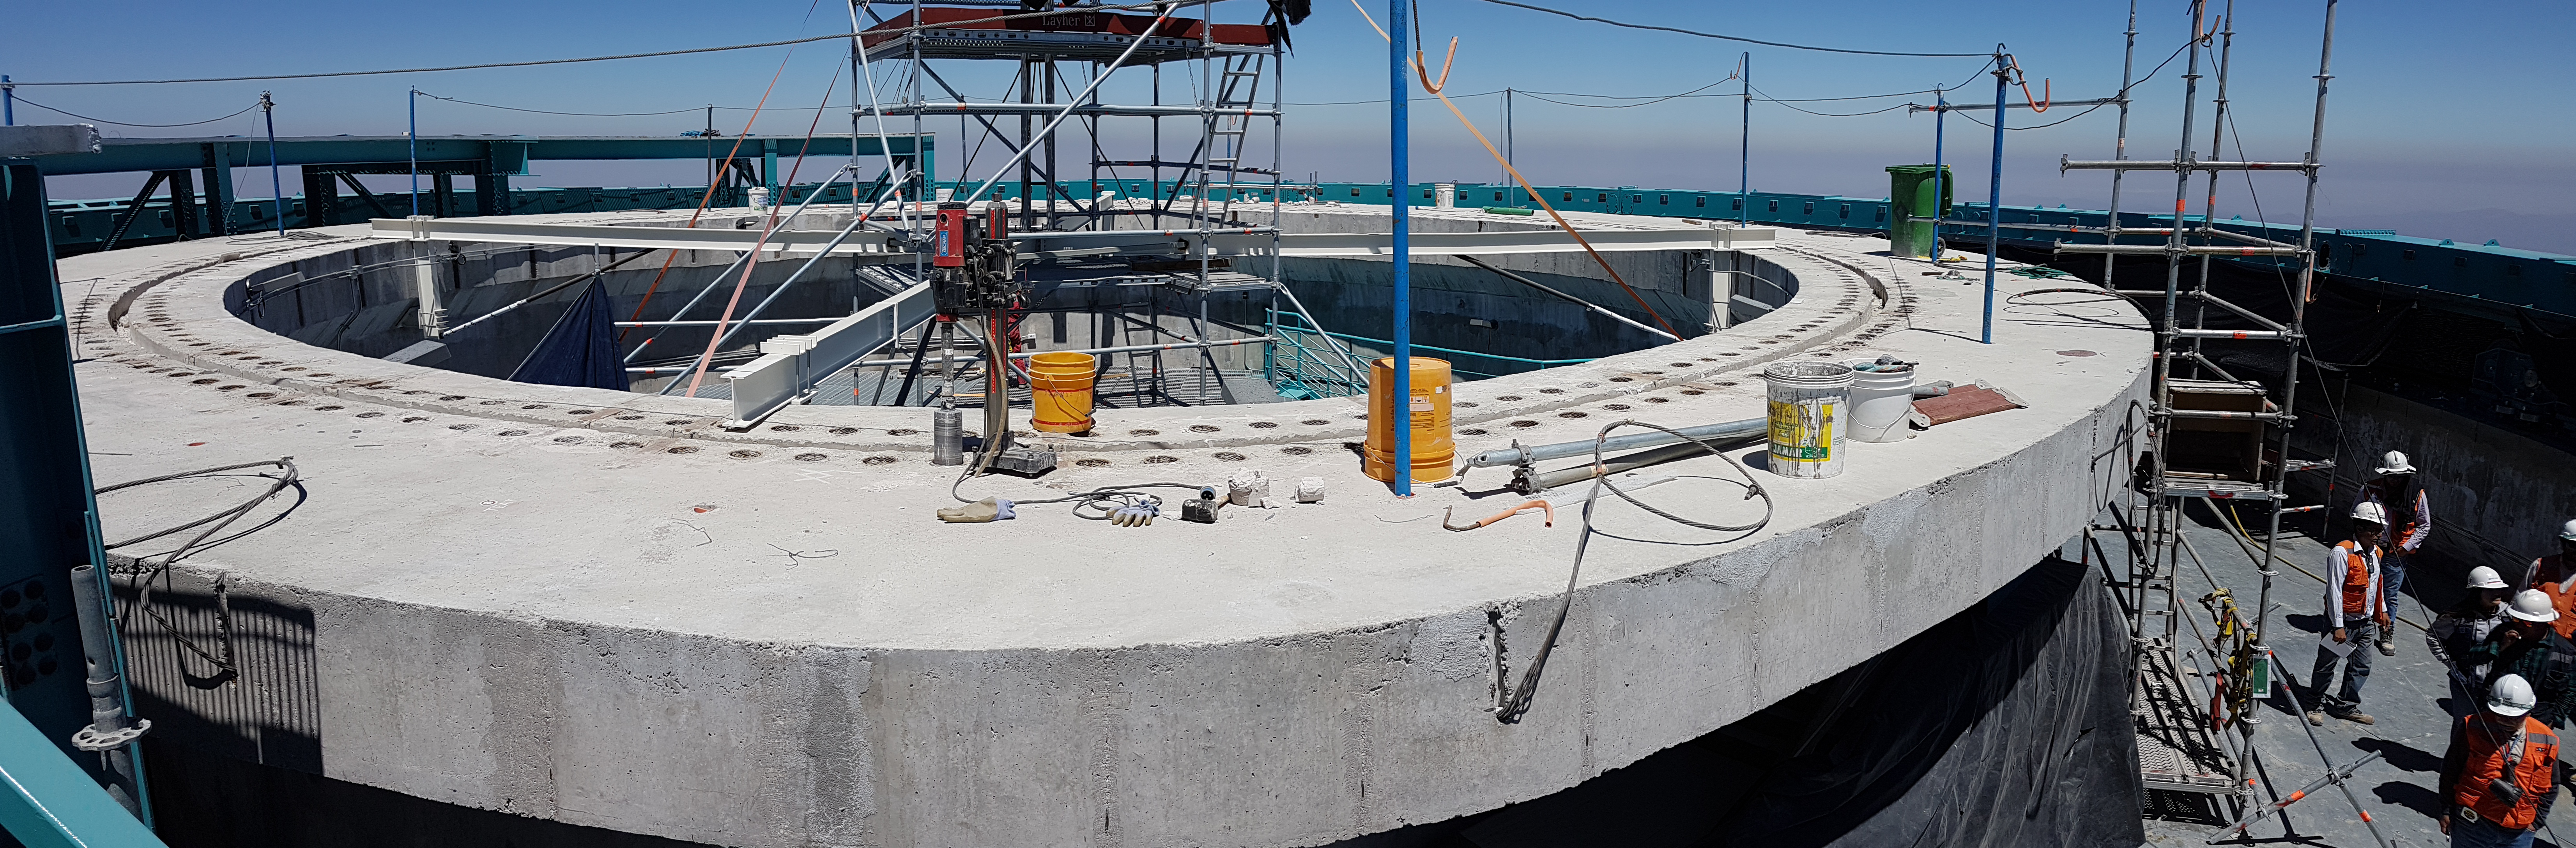

Construction Progress February 2018

Wide angle view of the 400 pockets on the Telescope Mount Assembly (TMA) pier.These holes will accept 400 bolts to secure the TMA azimuth track coming from Spain.

Credit: Rubin Observatory/NSF/AURA